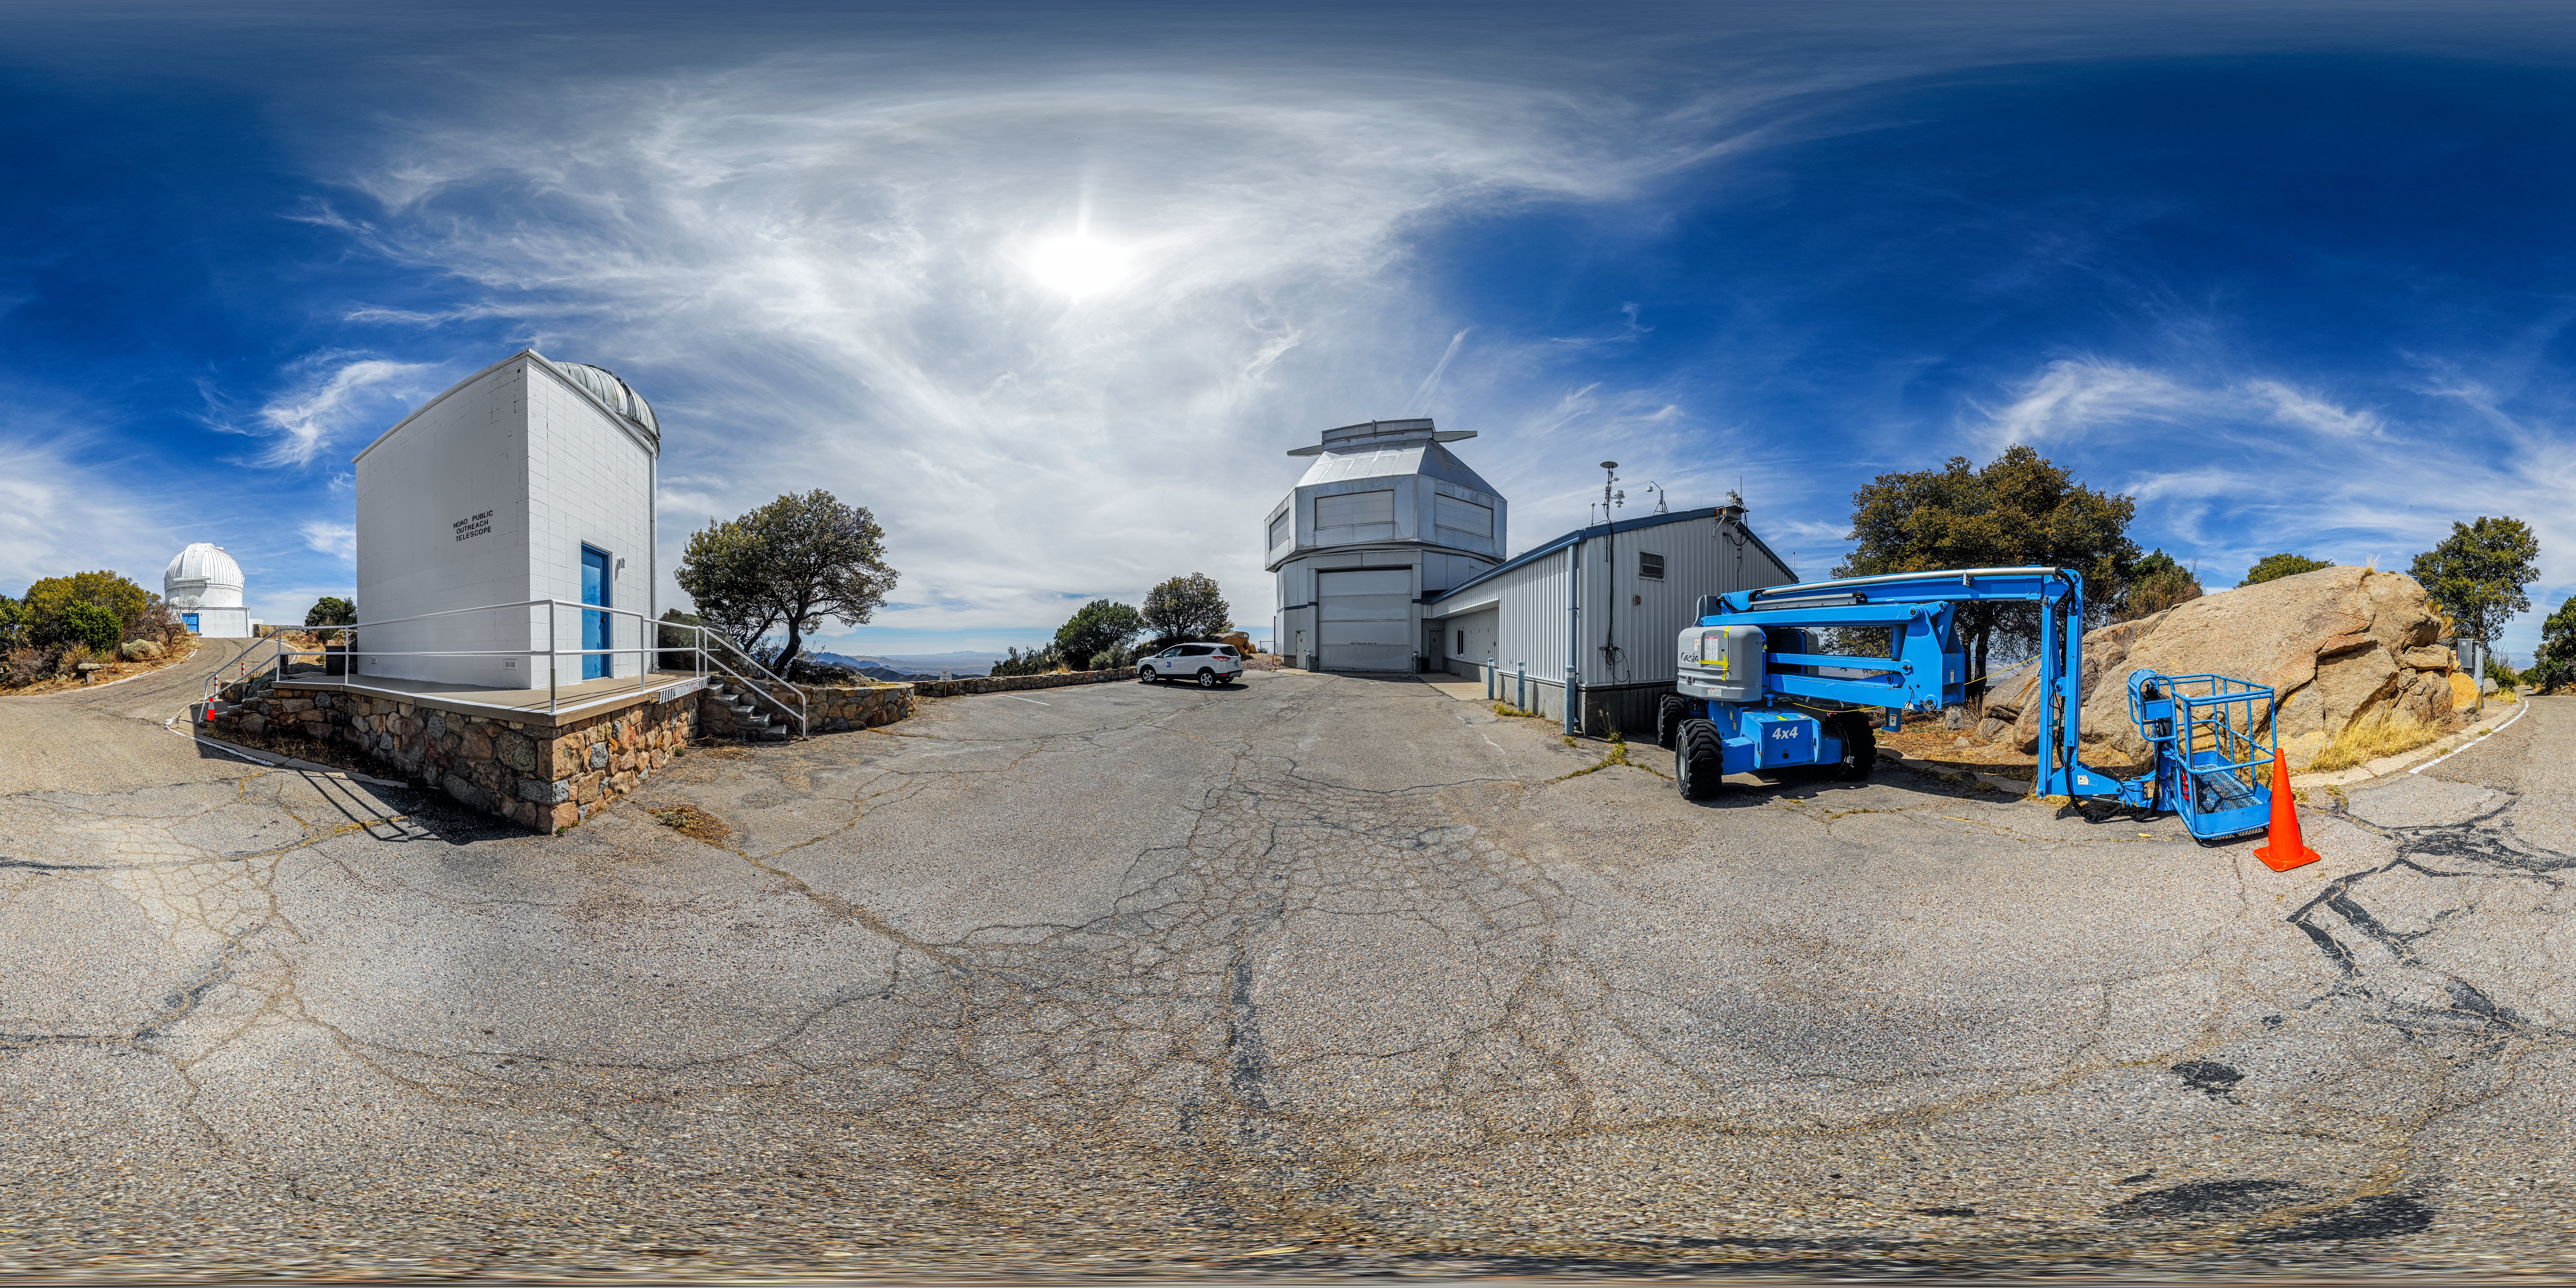

WIYN 3.5-meter, 0.9-meter, and Levine Telescopes 360 Panorama

A 360 panorama of the WIYN 3.5-meter Telescope, Visitor Center Levine 0.4-meter Telescope, and WIYN 0.9-meter Telescope on Kitt Peak National Observatory in Arizona.

A fulldome version of this image can be viewed here.

Credit: KPNO/NOIRLab/NSF/AURA/P. Horálek